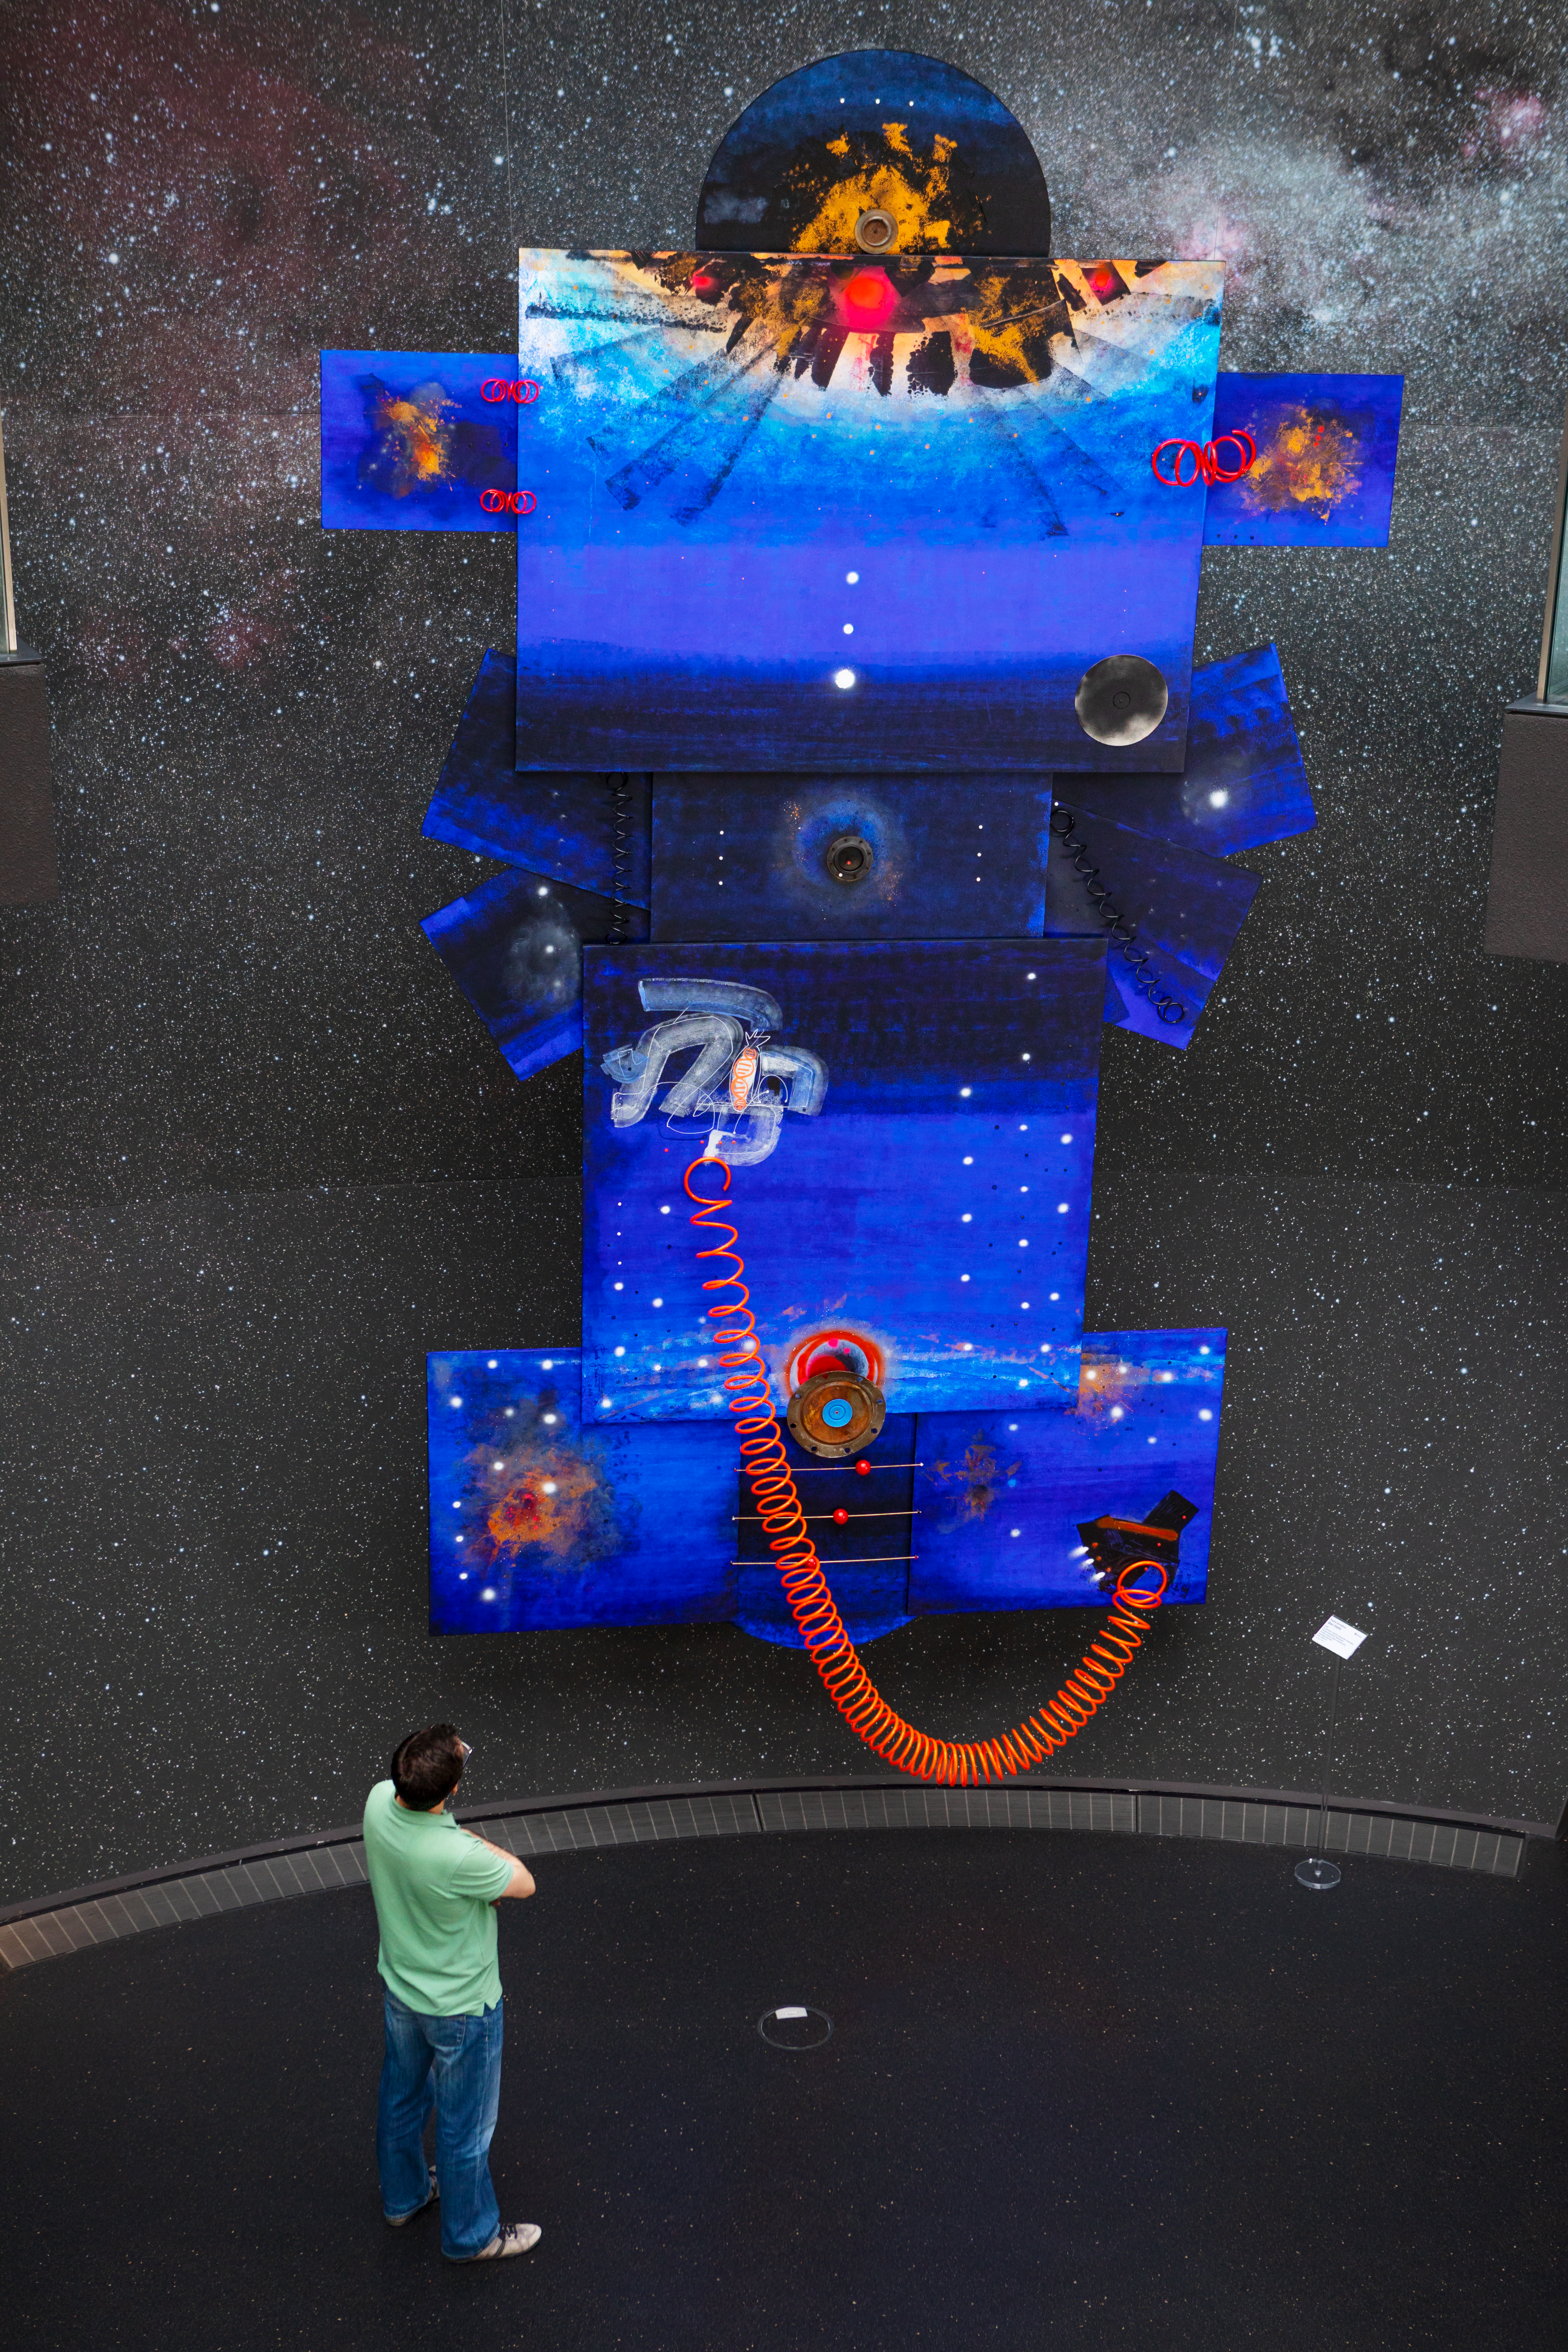

Contemplating our place in space

This images shows a visitor contemplating work by Paola Giordano displayed in the ESO Supernova Planetarium & Visitor Centre as part of the Our Place in Space exhibition.

The exhibition will be on display from 17 May to 2 September 2018 and will showcase art and science inspired by the spectacular images of the NASA/ESA Hubble Space Telescope.

Credit: ESO/M. Zamani